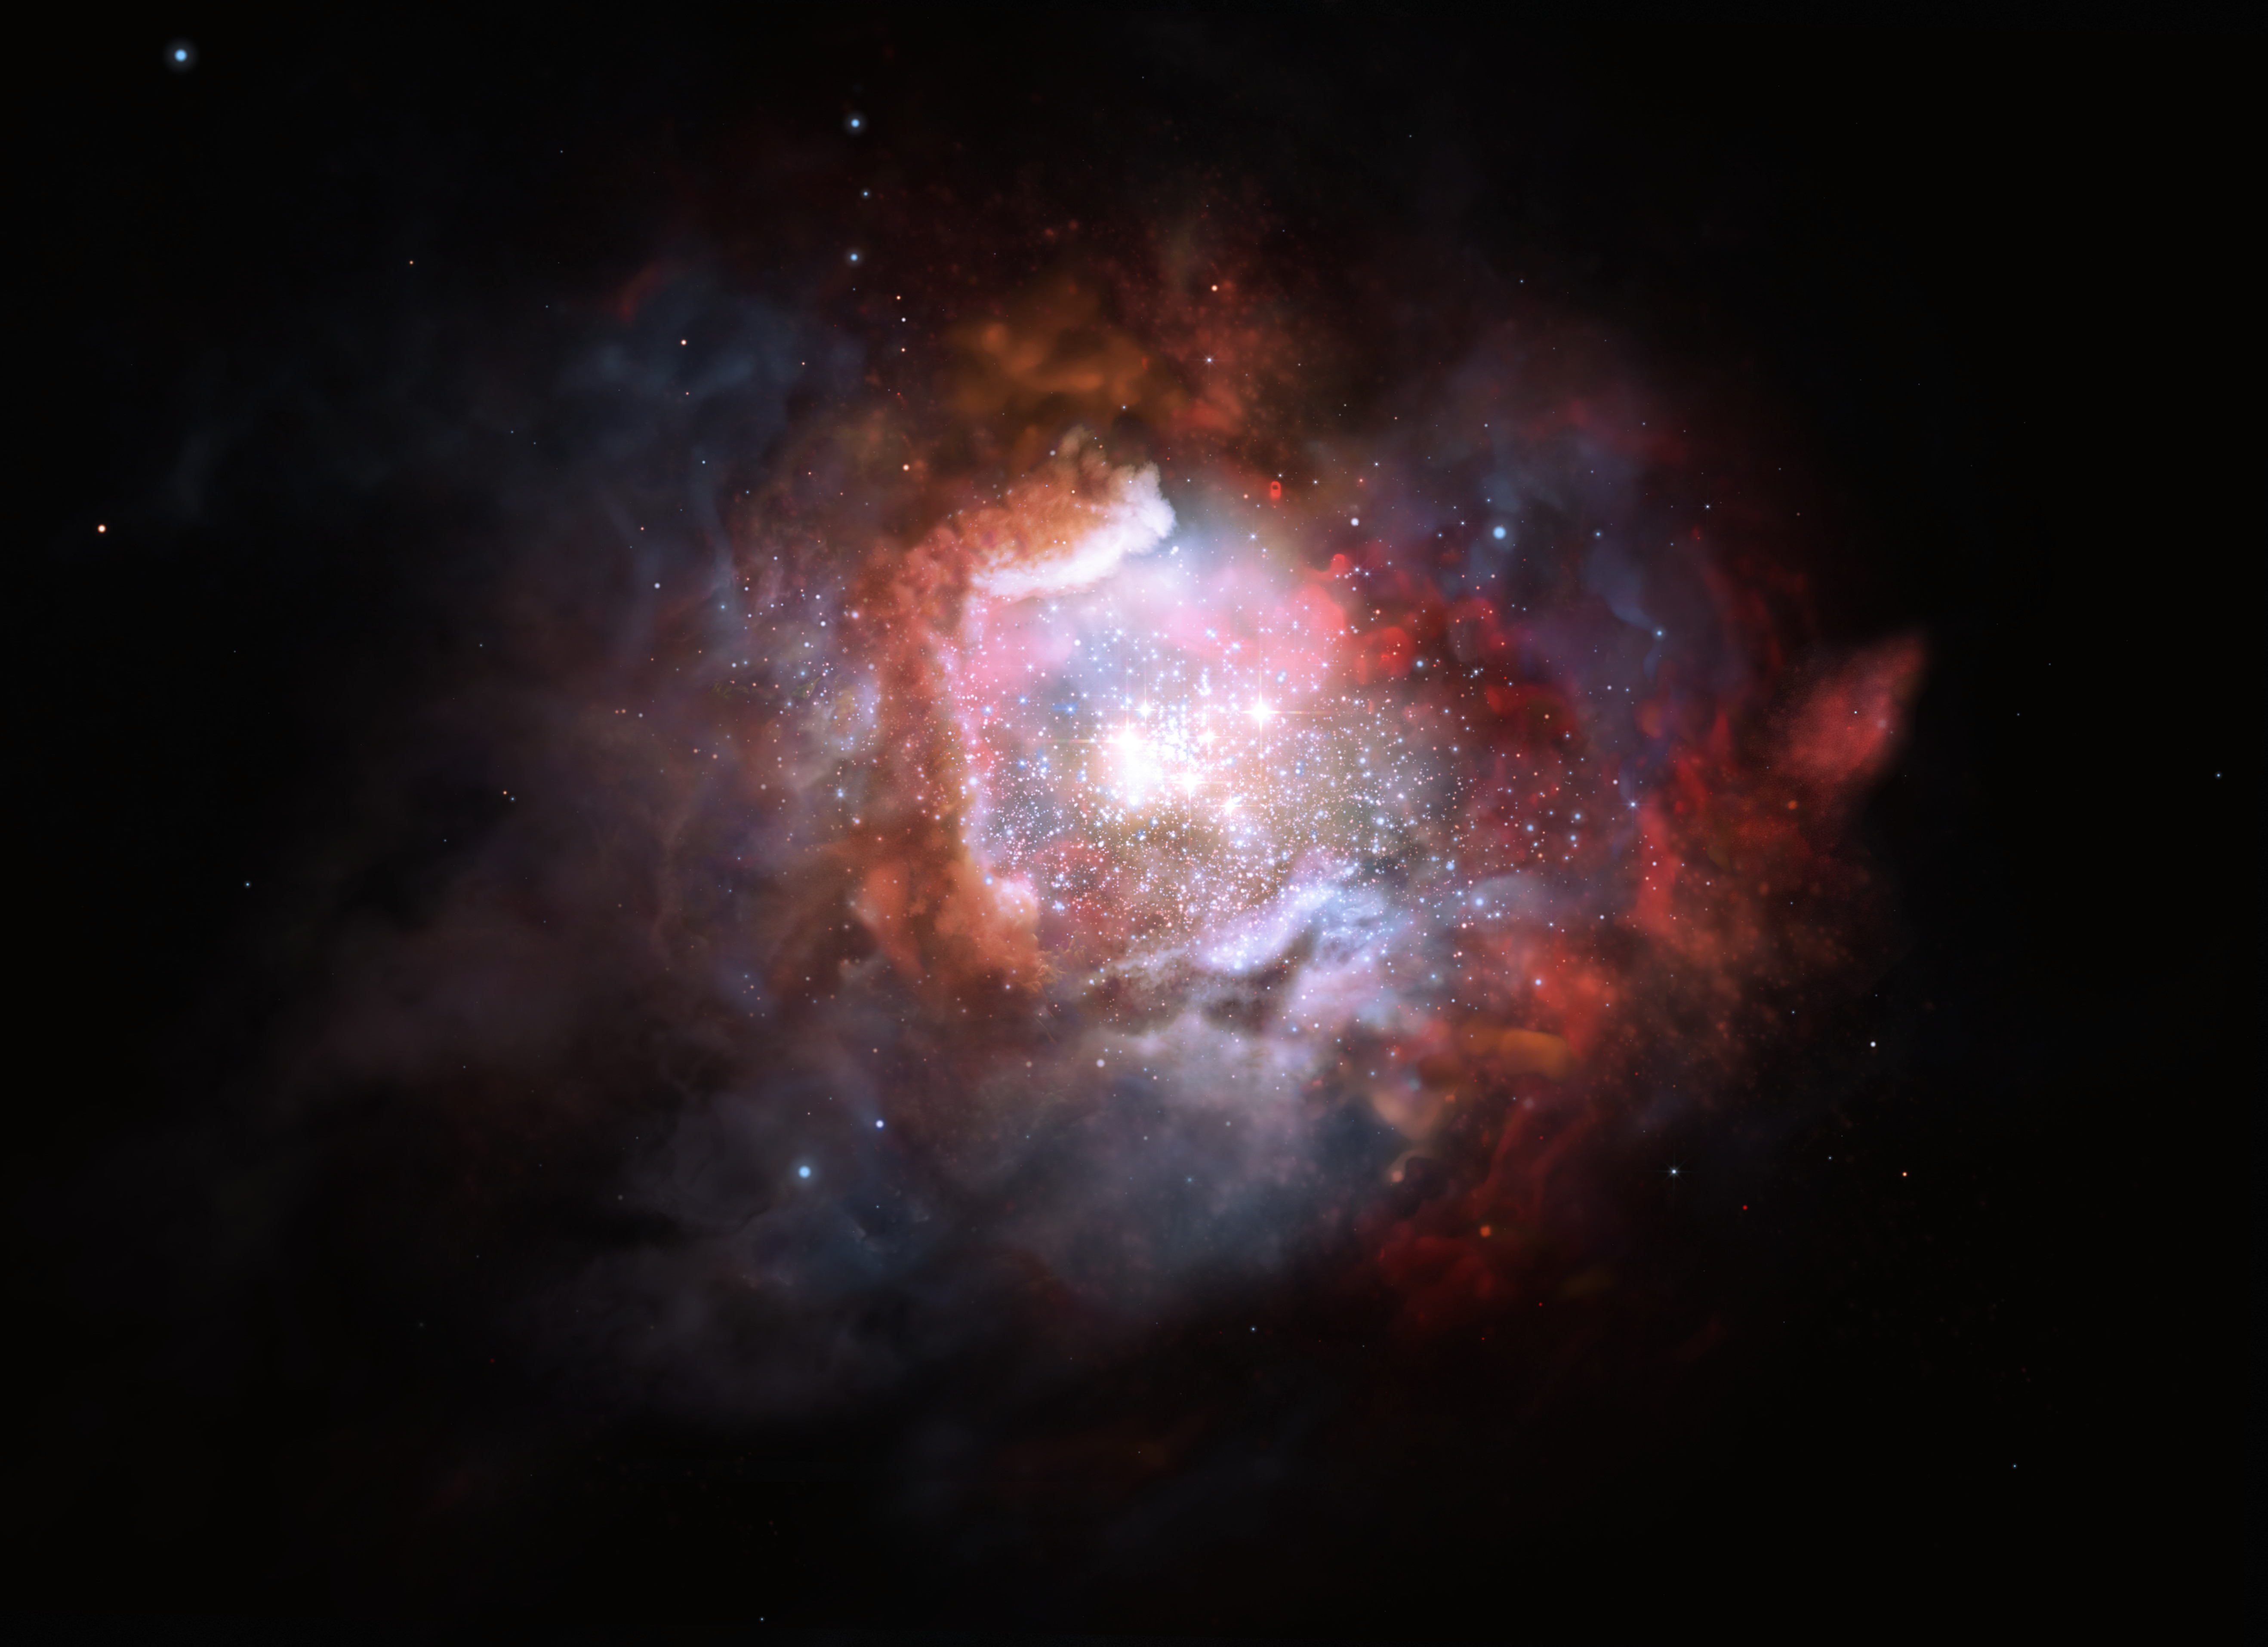

Starbursts

This kind of galaxy is typically forming stars at such a high rate that astronomers often refer to them as “starbursts”. They can form up to 1000 times more stars per year, compared to the Milky Way. Thanks to the unique capabilities of ALMA, astronomers have been able to measure the proportion of high-mass stars in such starburst galaxies.

Credit: ESO/M. Kornmesser